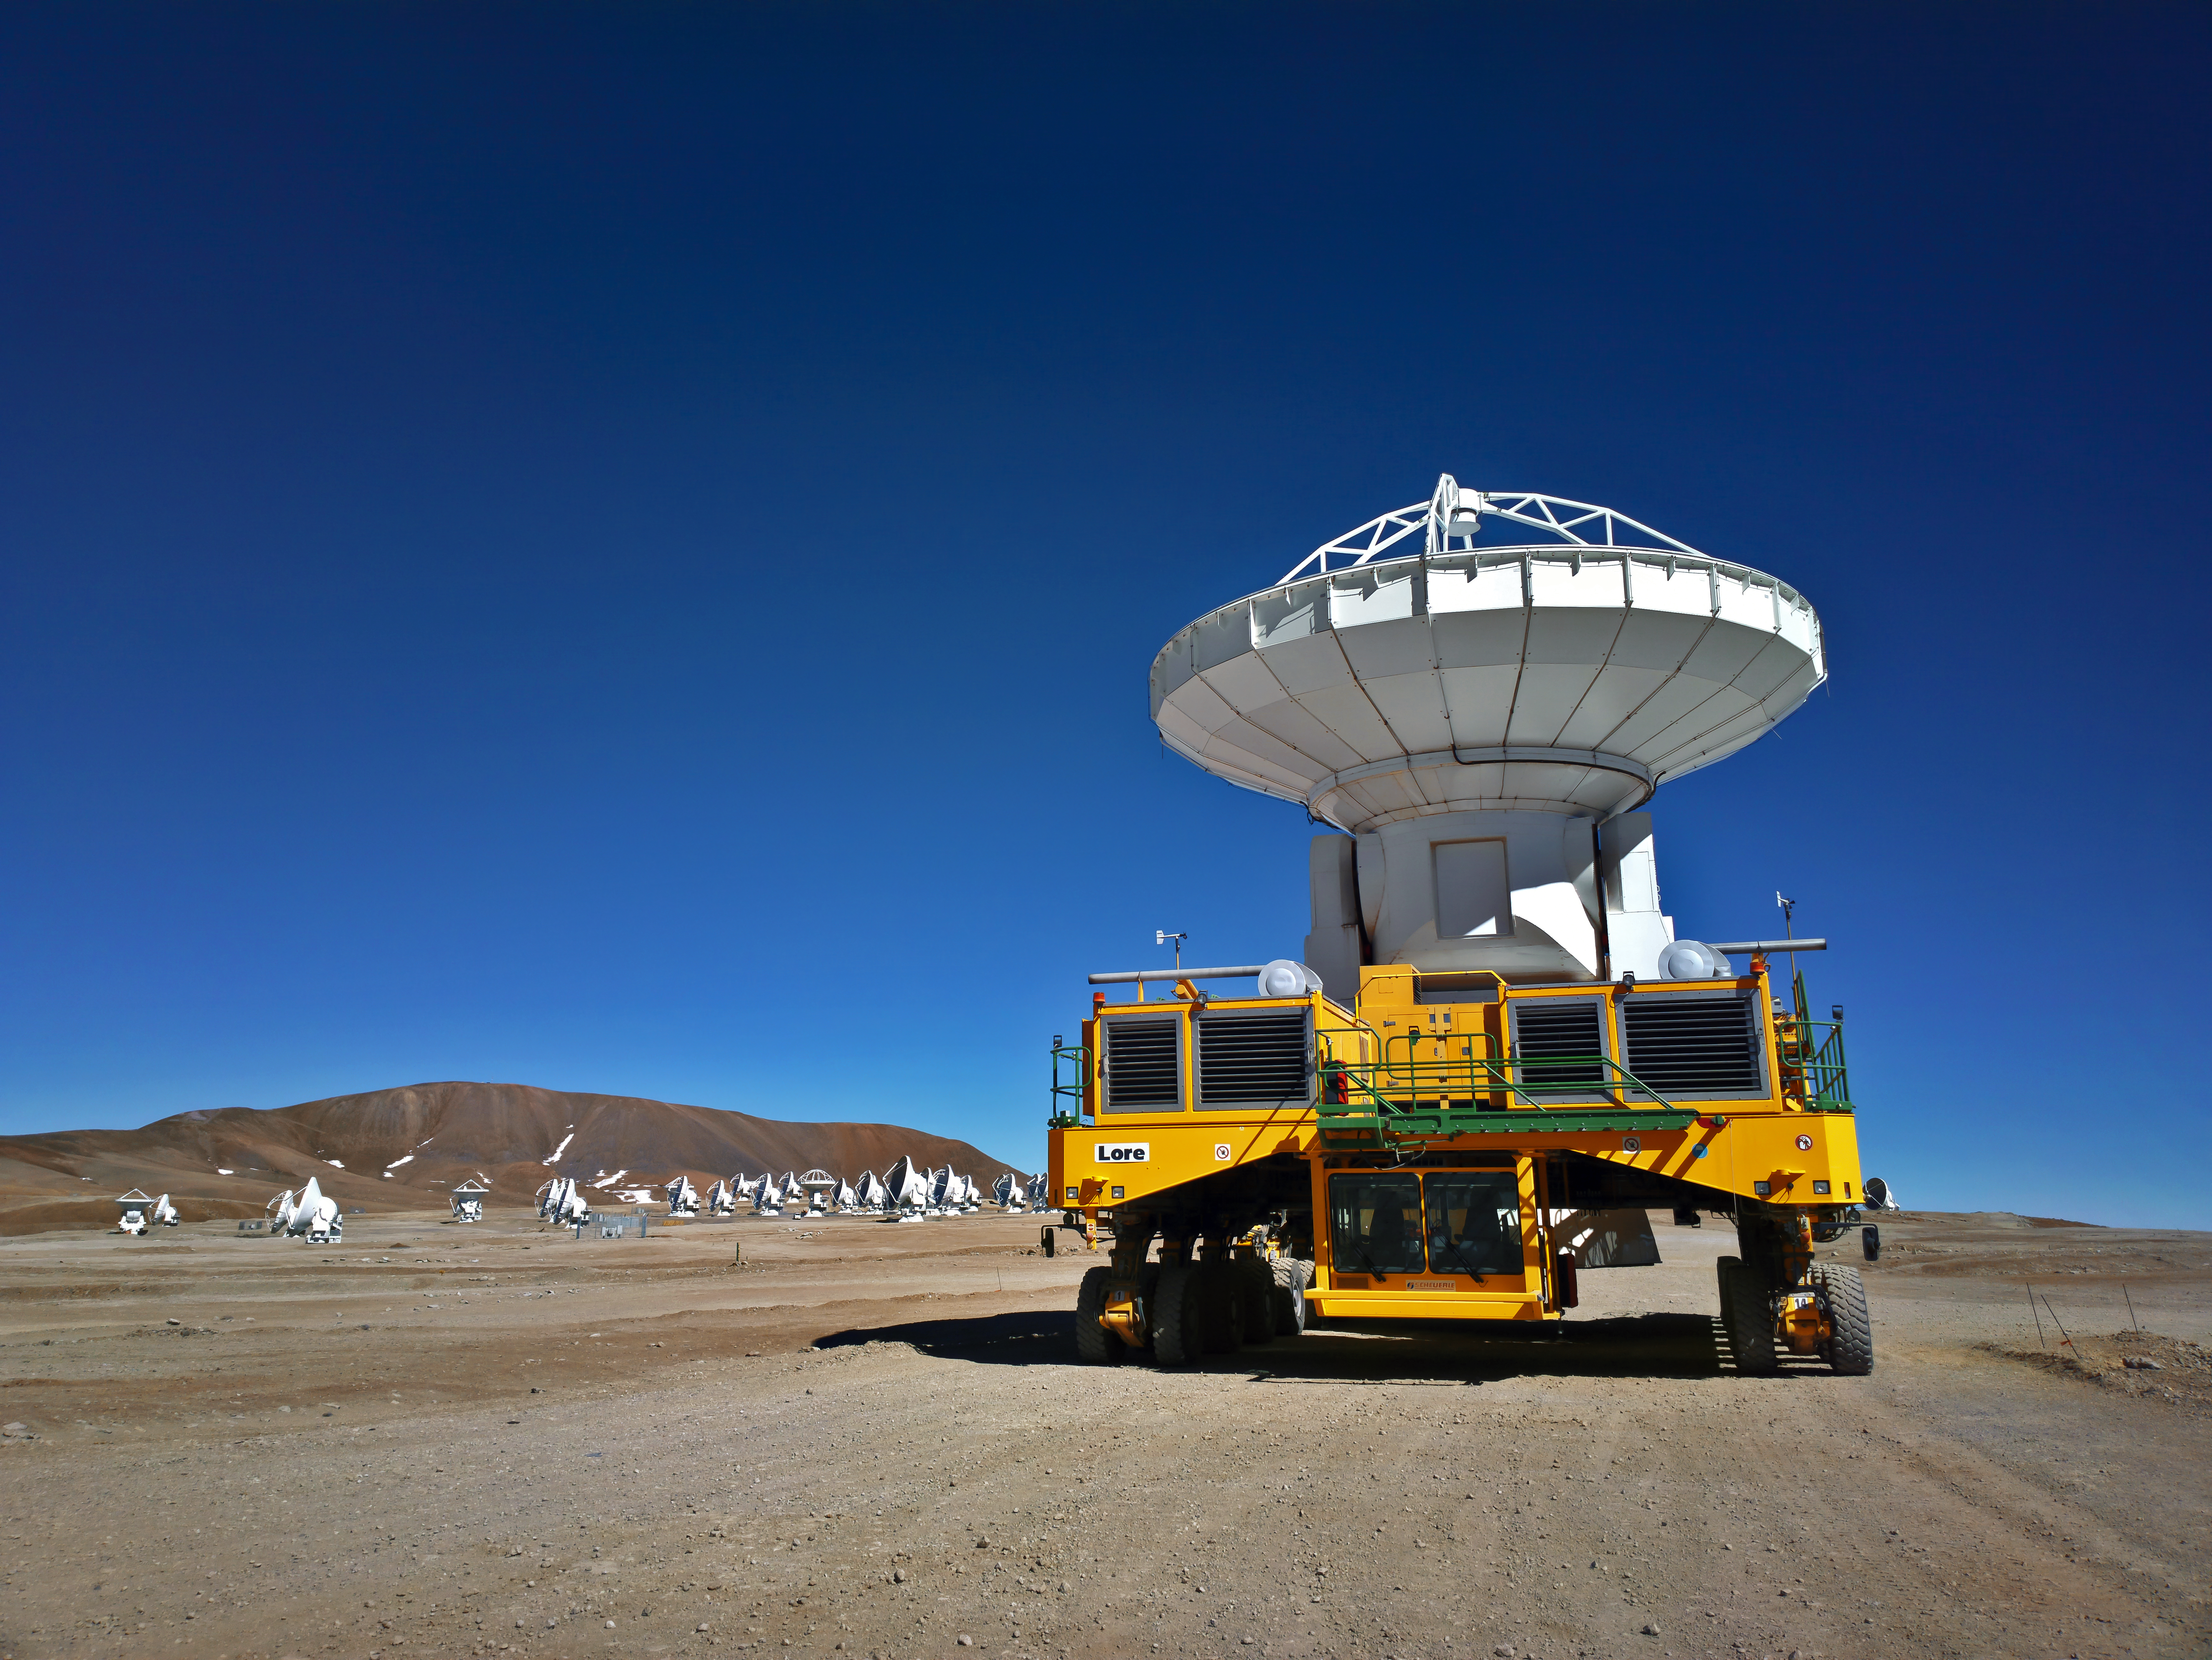

ALMA transporter with antenna

One of the two ALMA transporters is moving an antenna over the Llano de Chajantor, home of the ALMA array.

Credit: S. Otarola/ESO